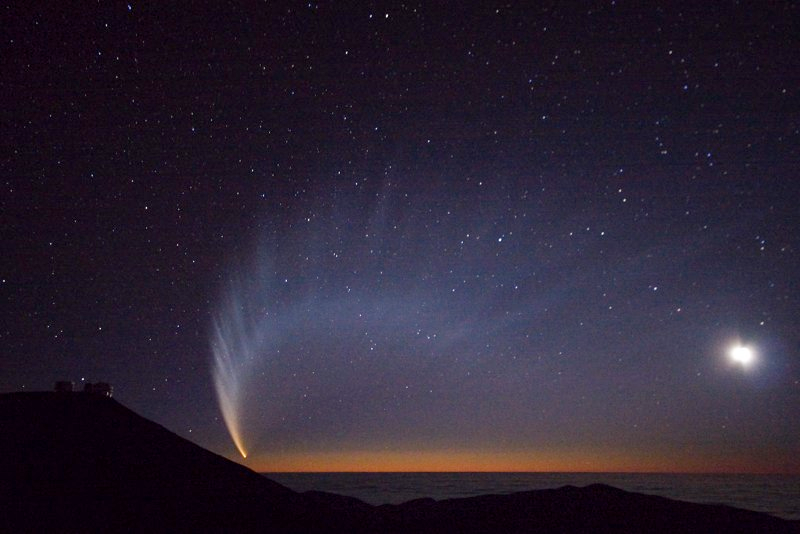

Comet McNaught

The very bright comet McNaught and Paranal Observatory, pictured in January 2007.

Credit: S. Deiries/ESO